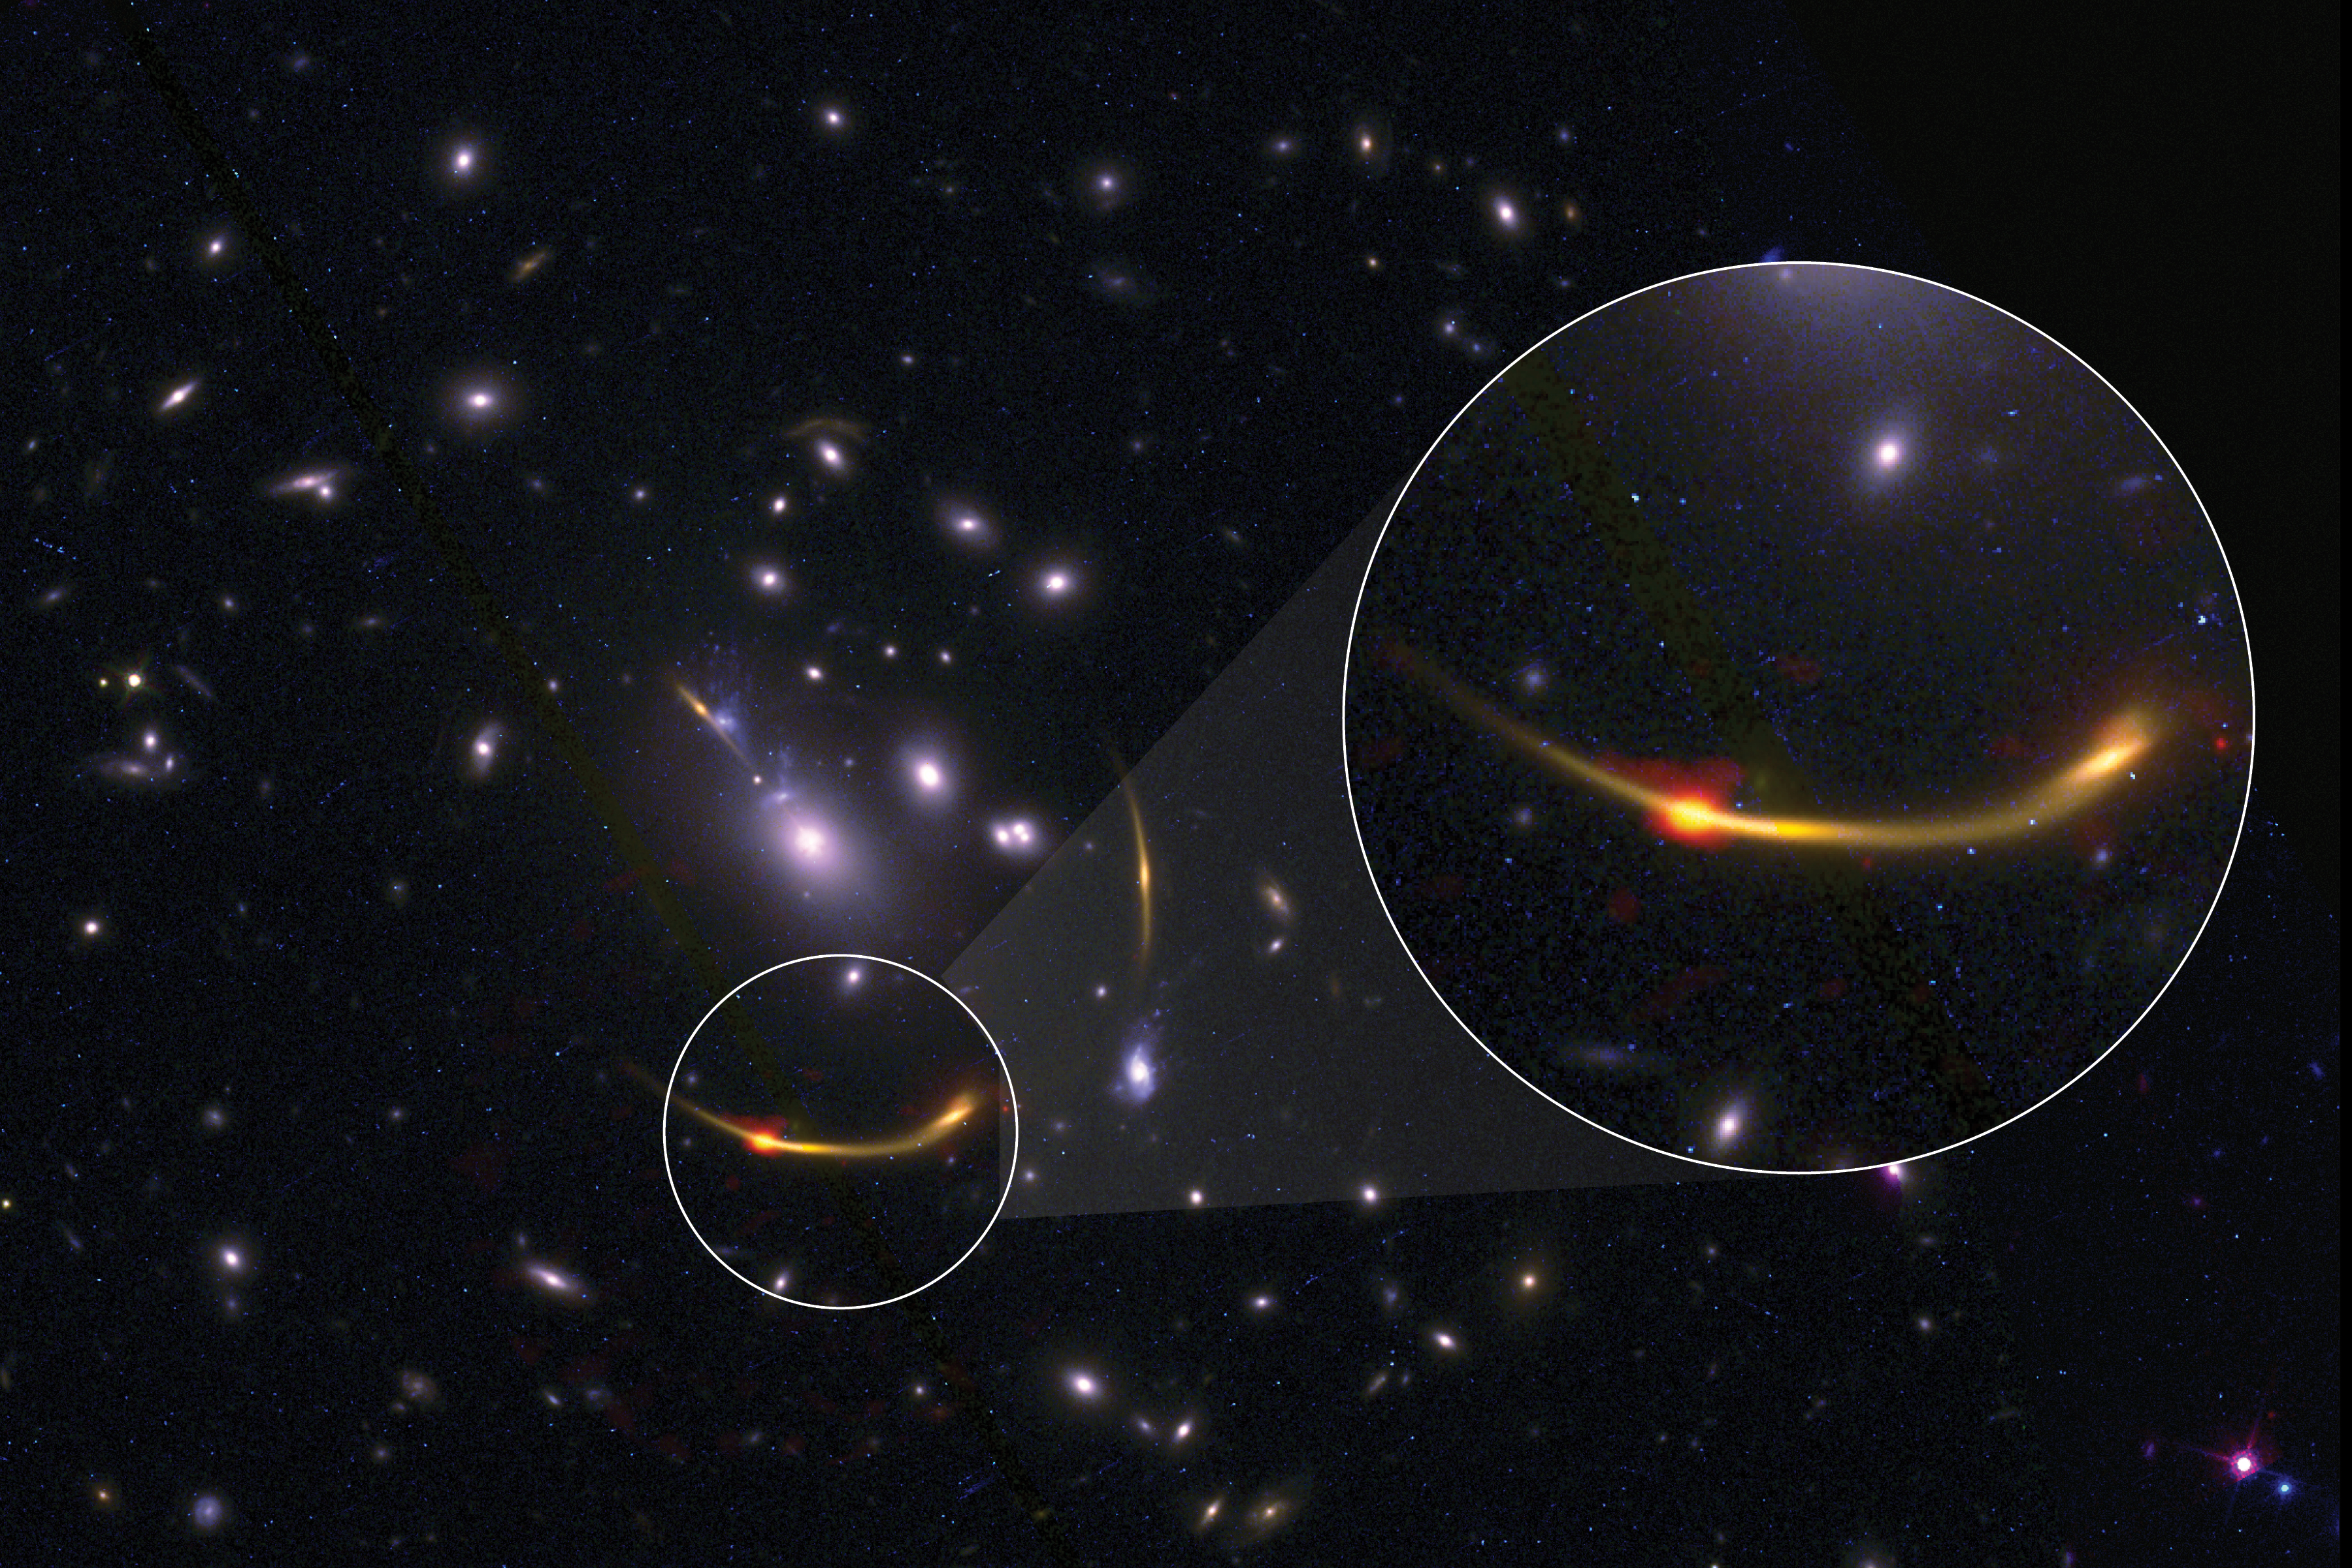

MRG-0138_composite_V2

This composite image of galaxy cluster MACSJ 0138 shows data from the Atacama Large Millimeter/submillimeter Array (ALMA) and NASA’s Hubble Space Telescope. The magnified section shows a bright orange/red dot, which traces cold dust observed in radio using ALMA. This cold dust helps scientists to understand, by inference, the amount of cold hydrogen gas—required for the formation of stars—present in the galaxies in the cluster.

Credit: ALMA (ESO/NAOJ/NRAO)/S. Dagnello (NRAO), STScI, K. Whitaker et al